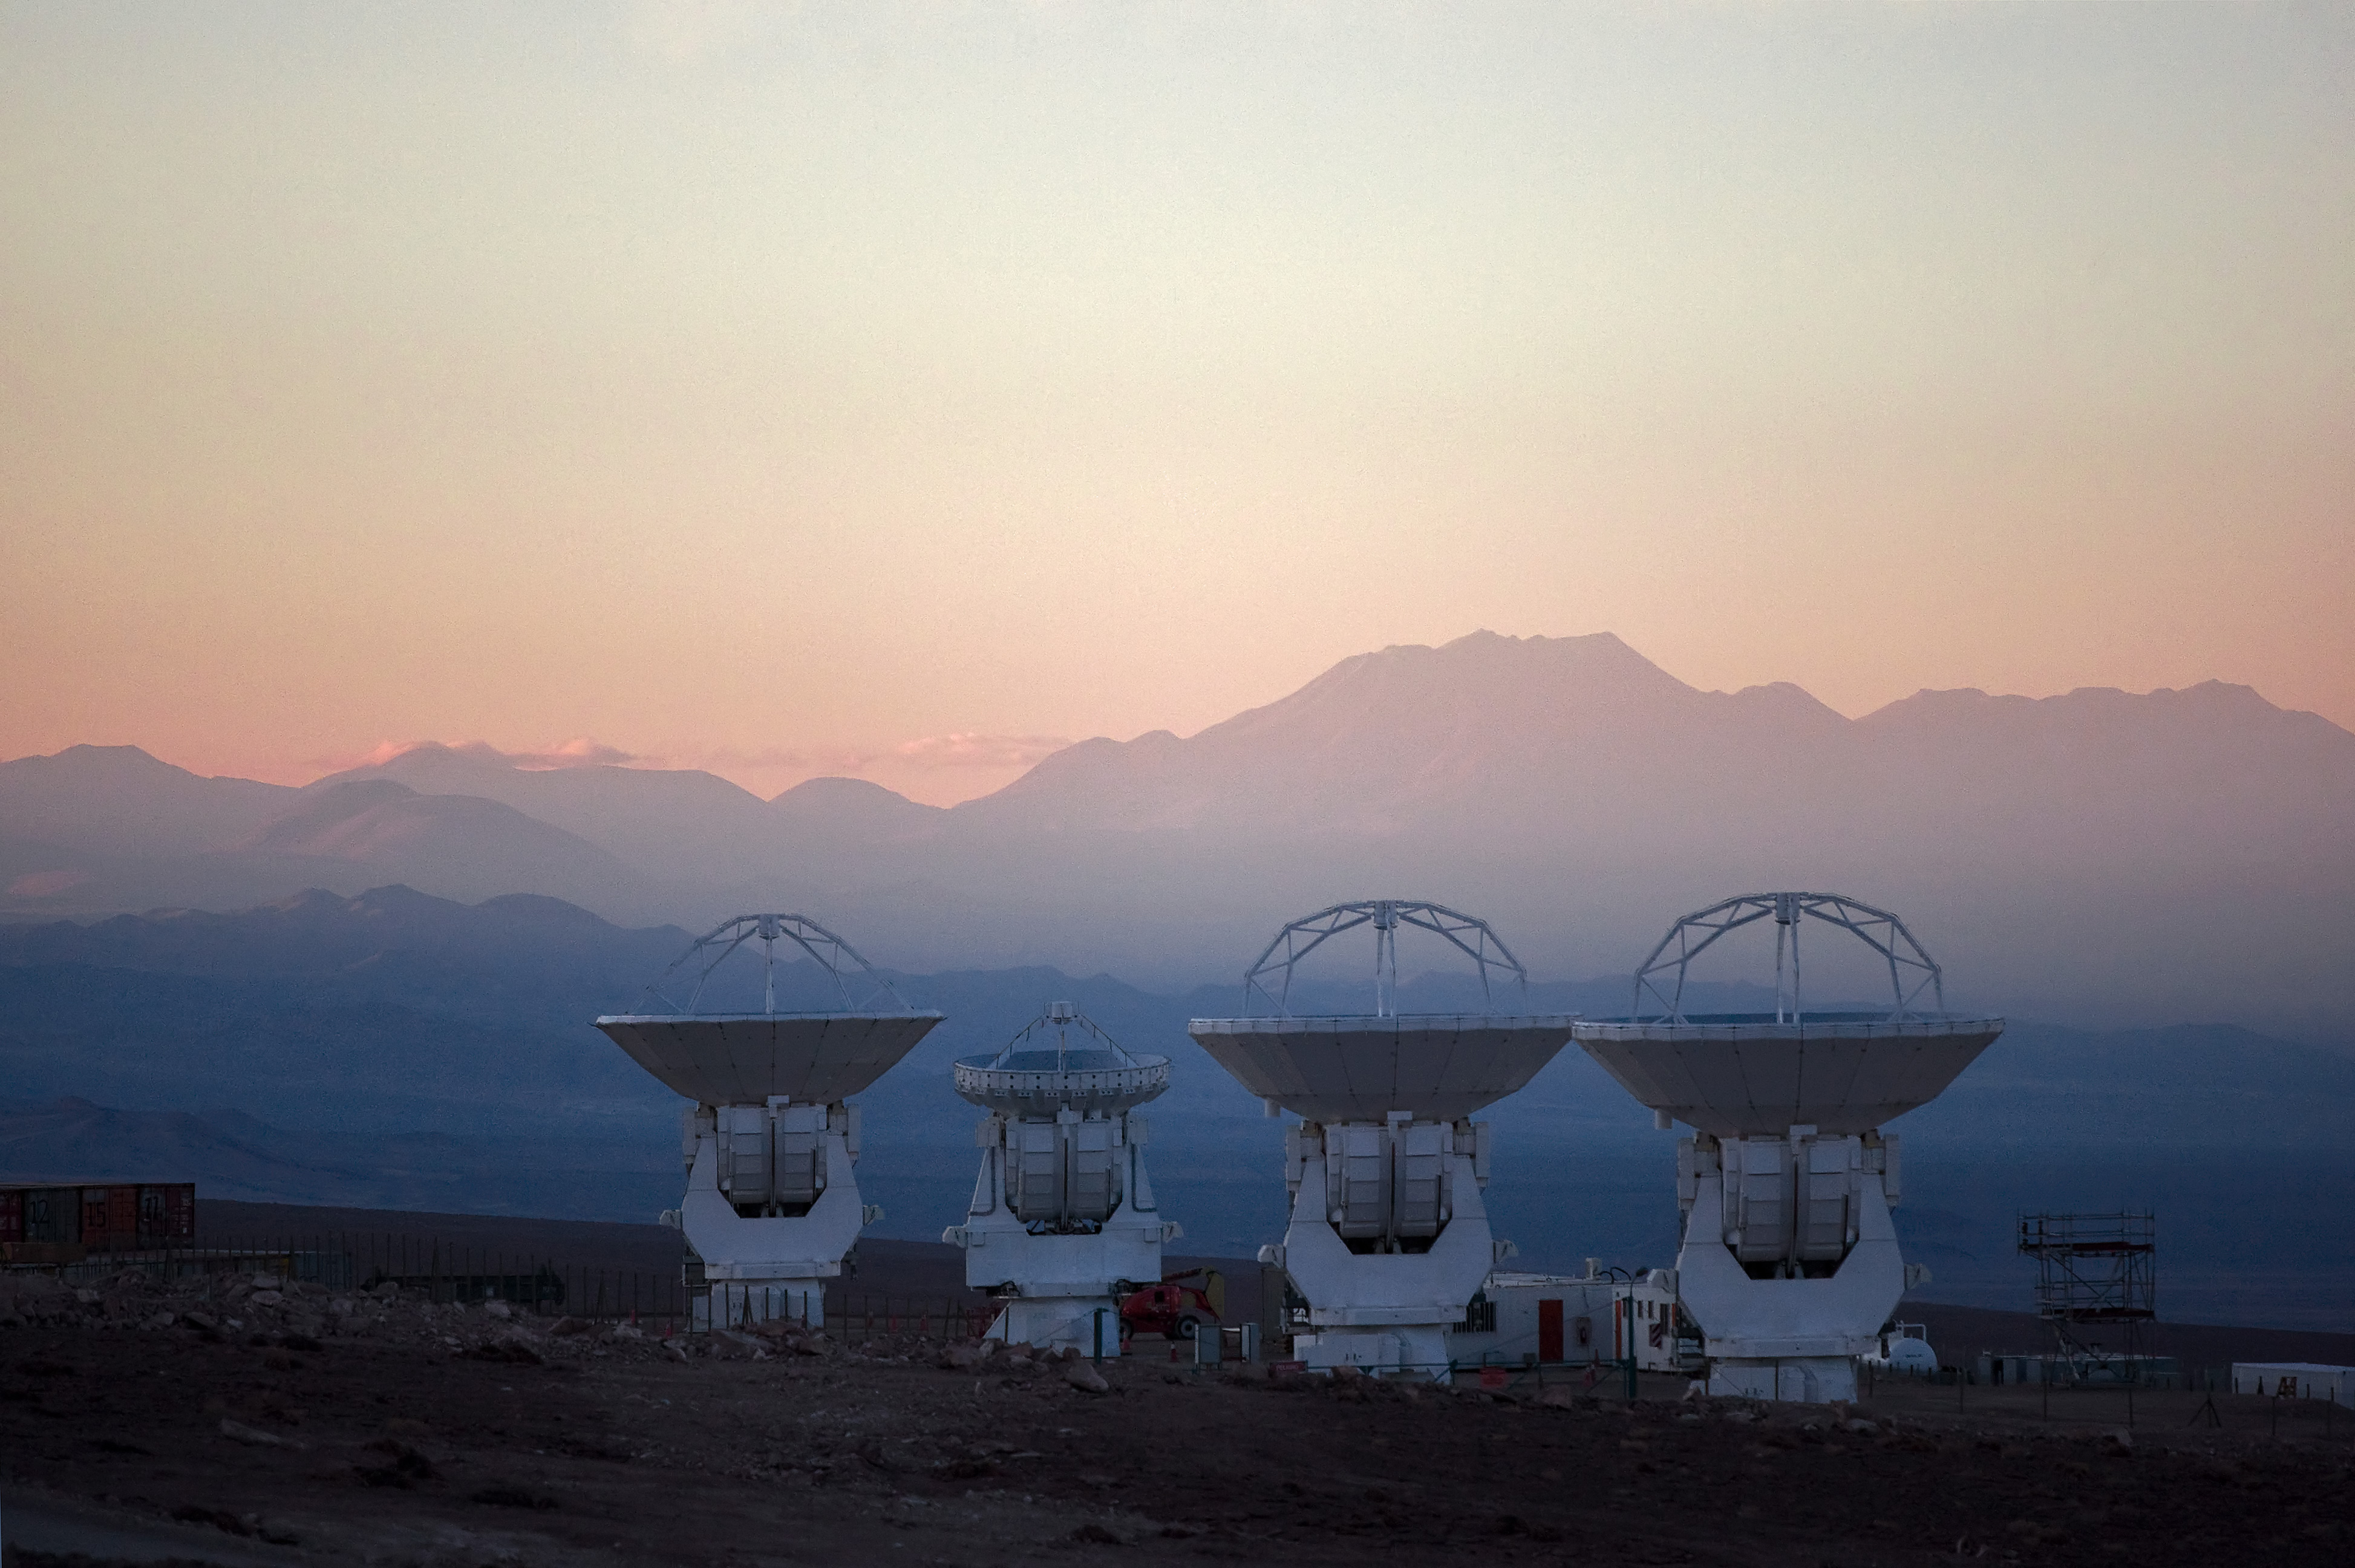

Four large antennas

Four large antennas for ALMA thrust to the sky at the Operations Support Facility (OSF), 2900 m above sea level. ALMA is the largest ground-based astronomy project in existence, and will be comprised of a giant array of fifty 12-m submillimeter quality antennas, with baselines of up to 16 kilometers.

Credit: Iztok Bončina/ALMA (ESO/NAOJ/NRAO)